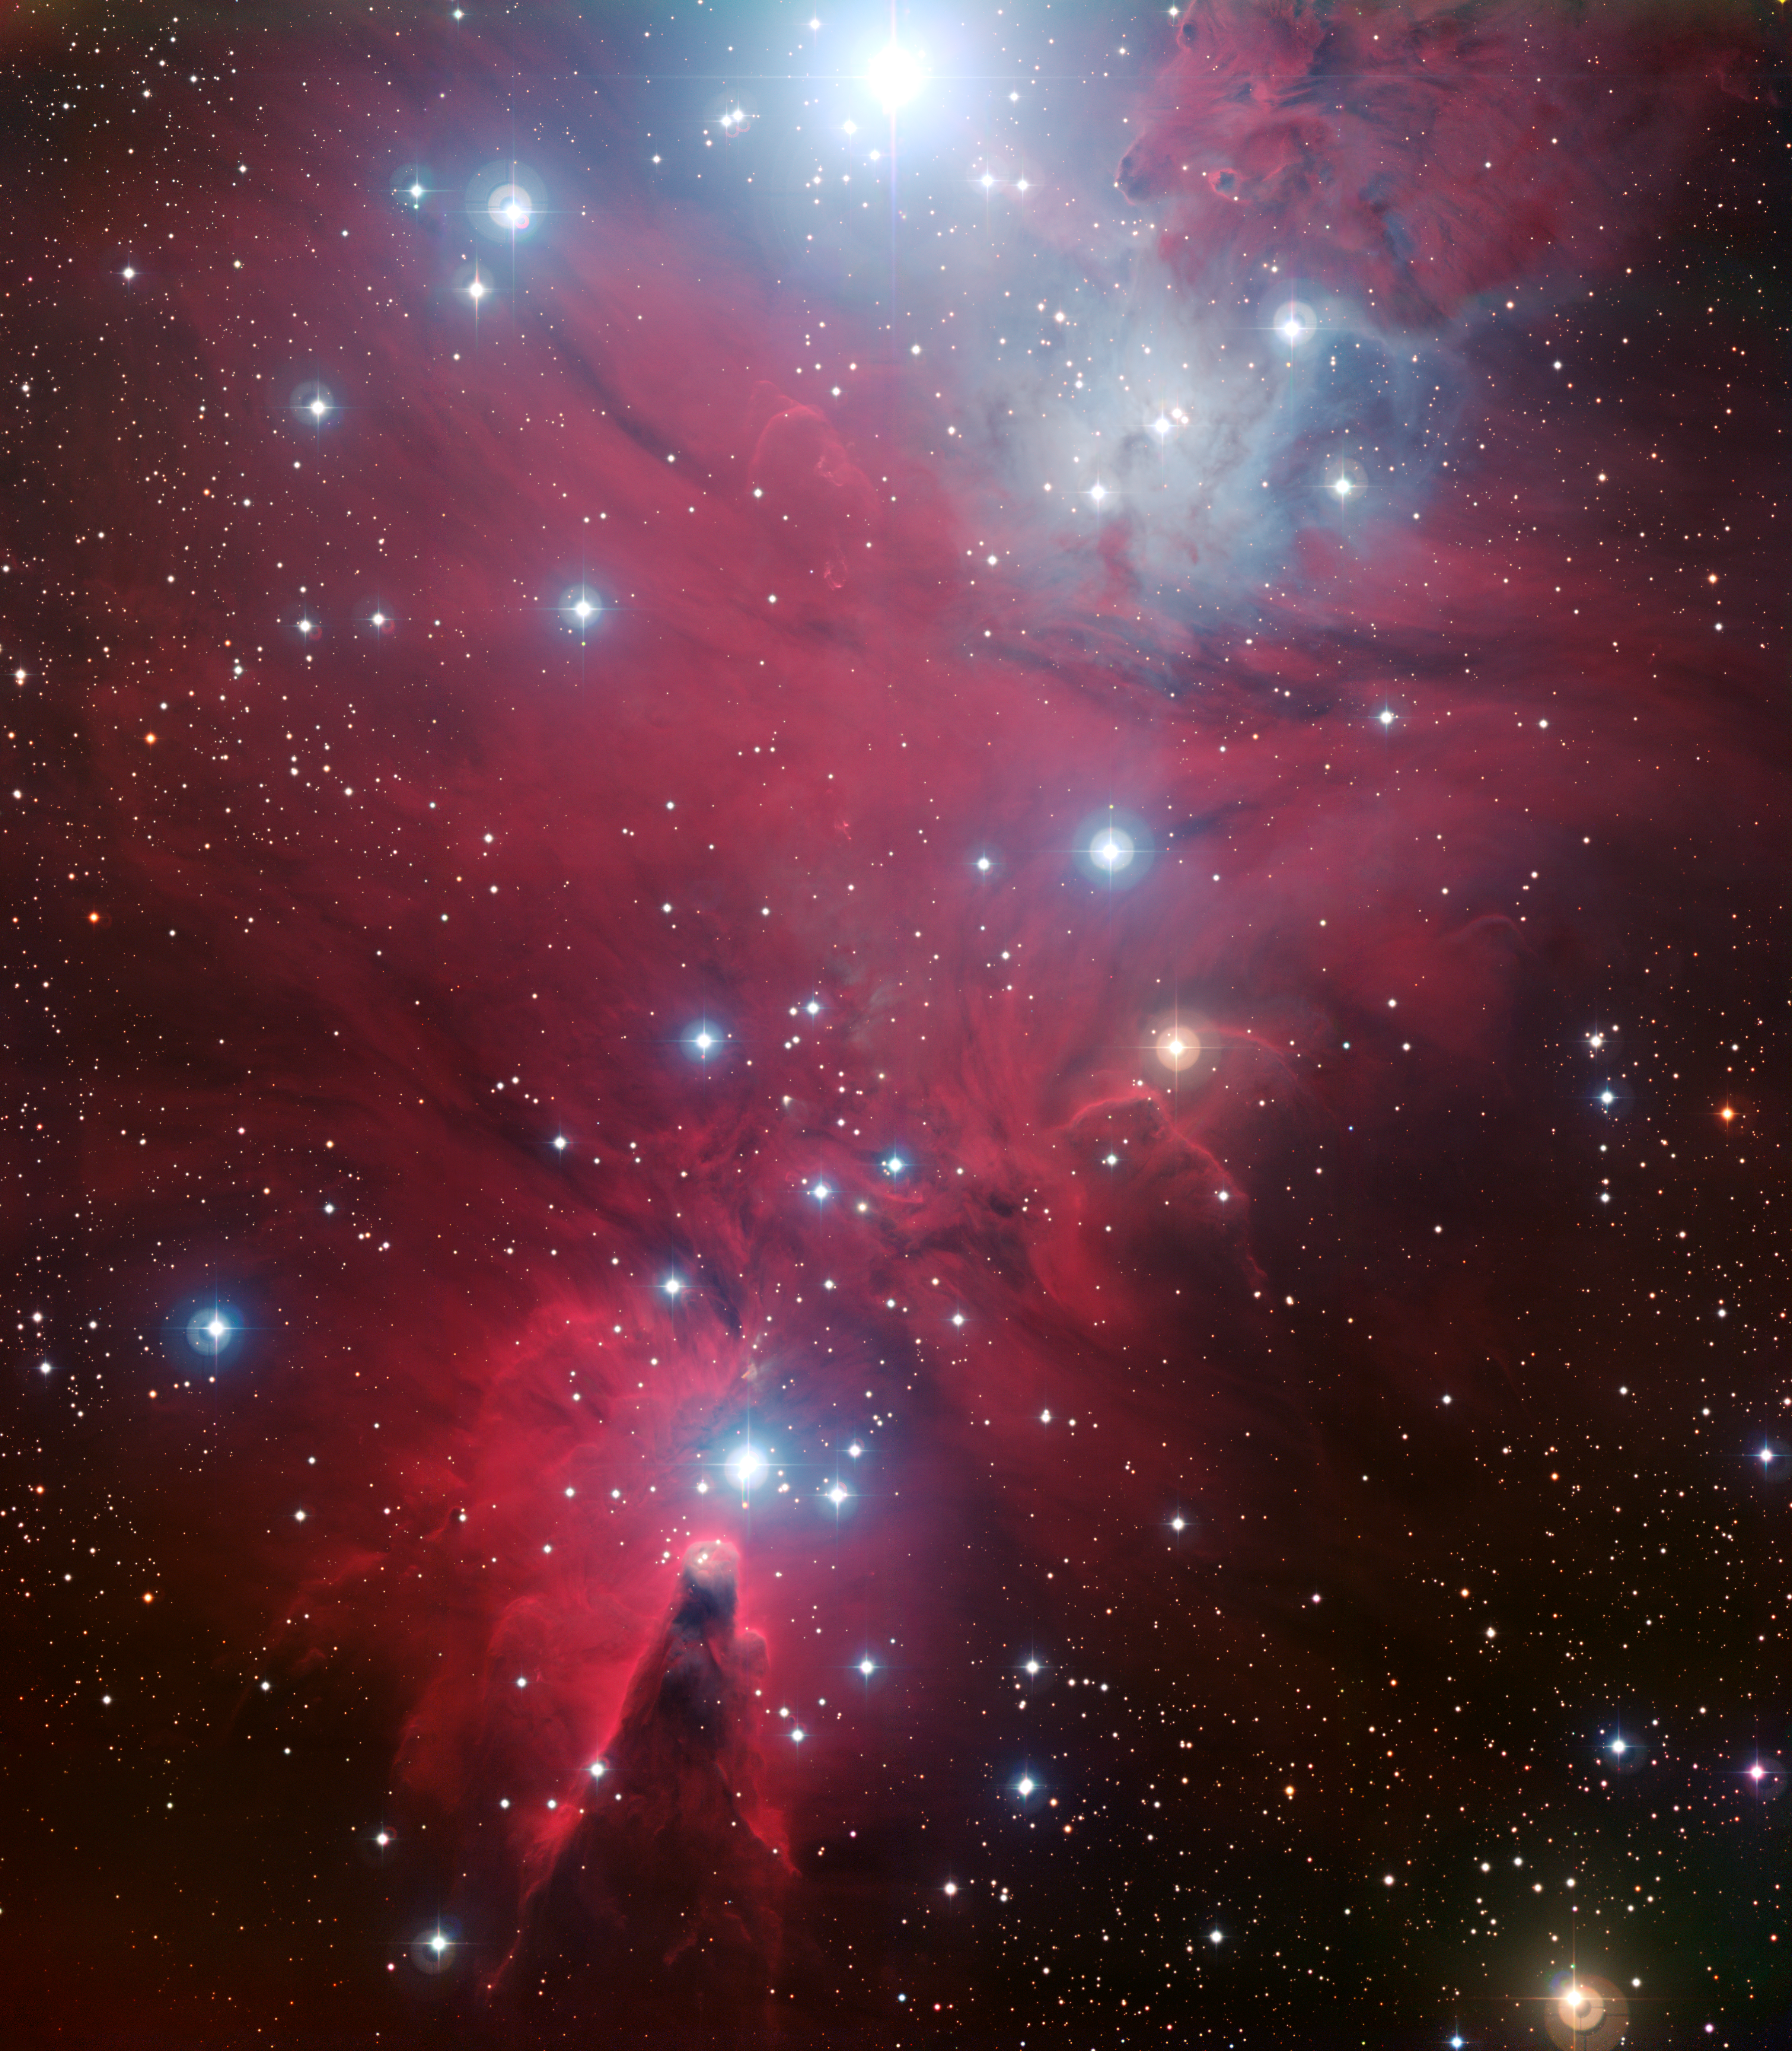

NGC 2264 and the Christmas Tree cluster*

This colour image of the region known as NGC 2264 — an area of sky that includes the sparkling blue baubles of the Christmas Tree star cluster and the Cone Nebula — was created from data taken through four different filters (B, V, R and H-alpha) with the Wide Field Imager at ESO's La Silla Observatory, 2400 m high in the Atacama Desert of Chile in the foothills of the Andes. The image shows a region of space about 30 light-years across.

This image is available as a mounted image in the ESOshop.

#L

Credit: ESO